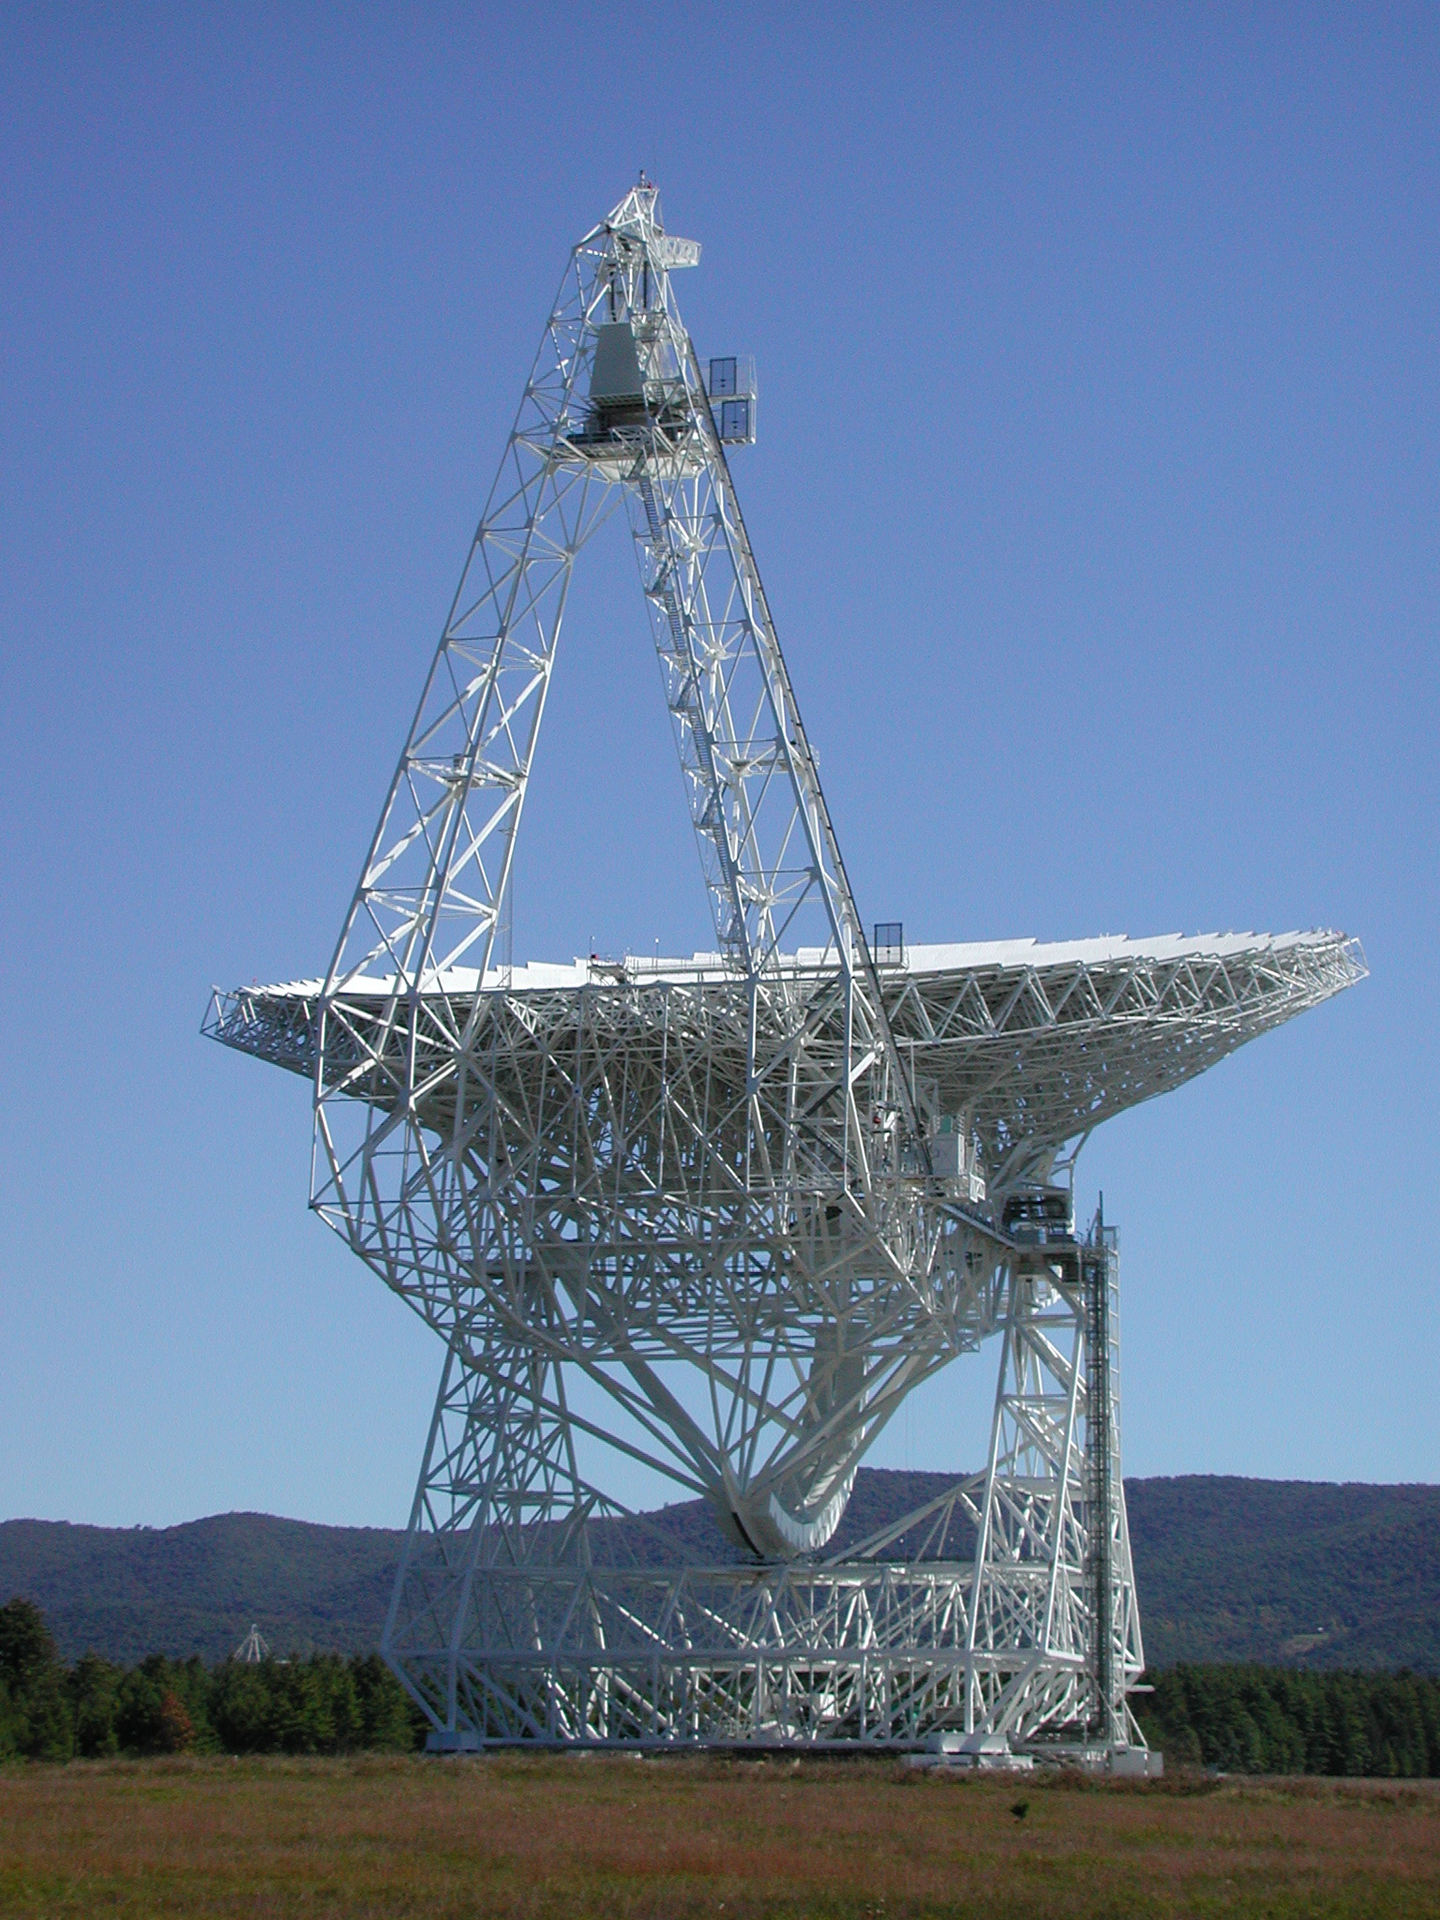

Long Arm of the Feed

The triangular-shaped trusswork towering above the Green Bank Telescope (GBT) holds a mirror-like dish just visible at the top. Radio waves bounce off the 110-meter telescope surface and head up to this small mirror. The mirror, called a sub-reflector, sends those waves straight into a feed of one of eight receivers suspended in the small building between the towers.

Credit: NROA/AUI/NSF